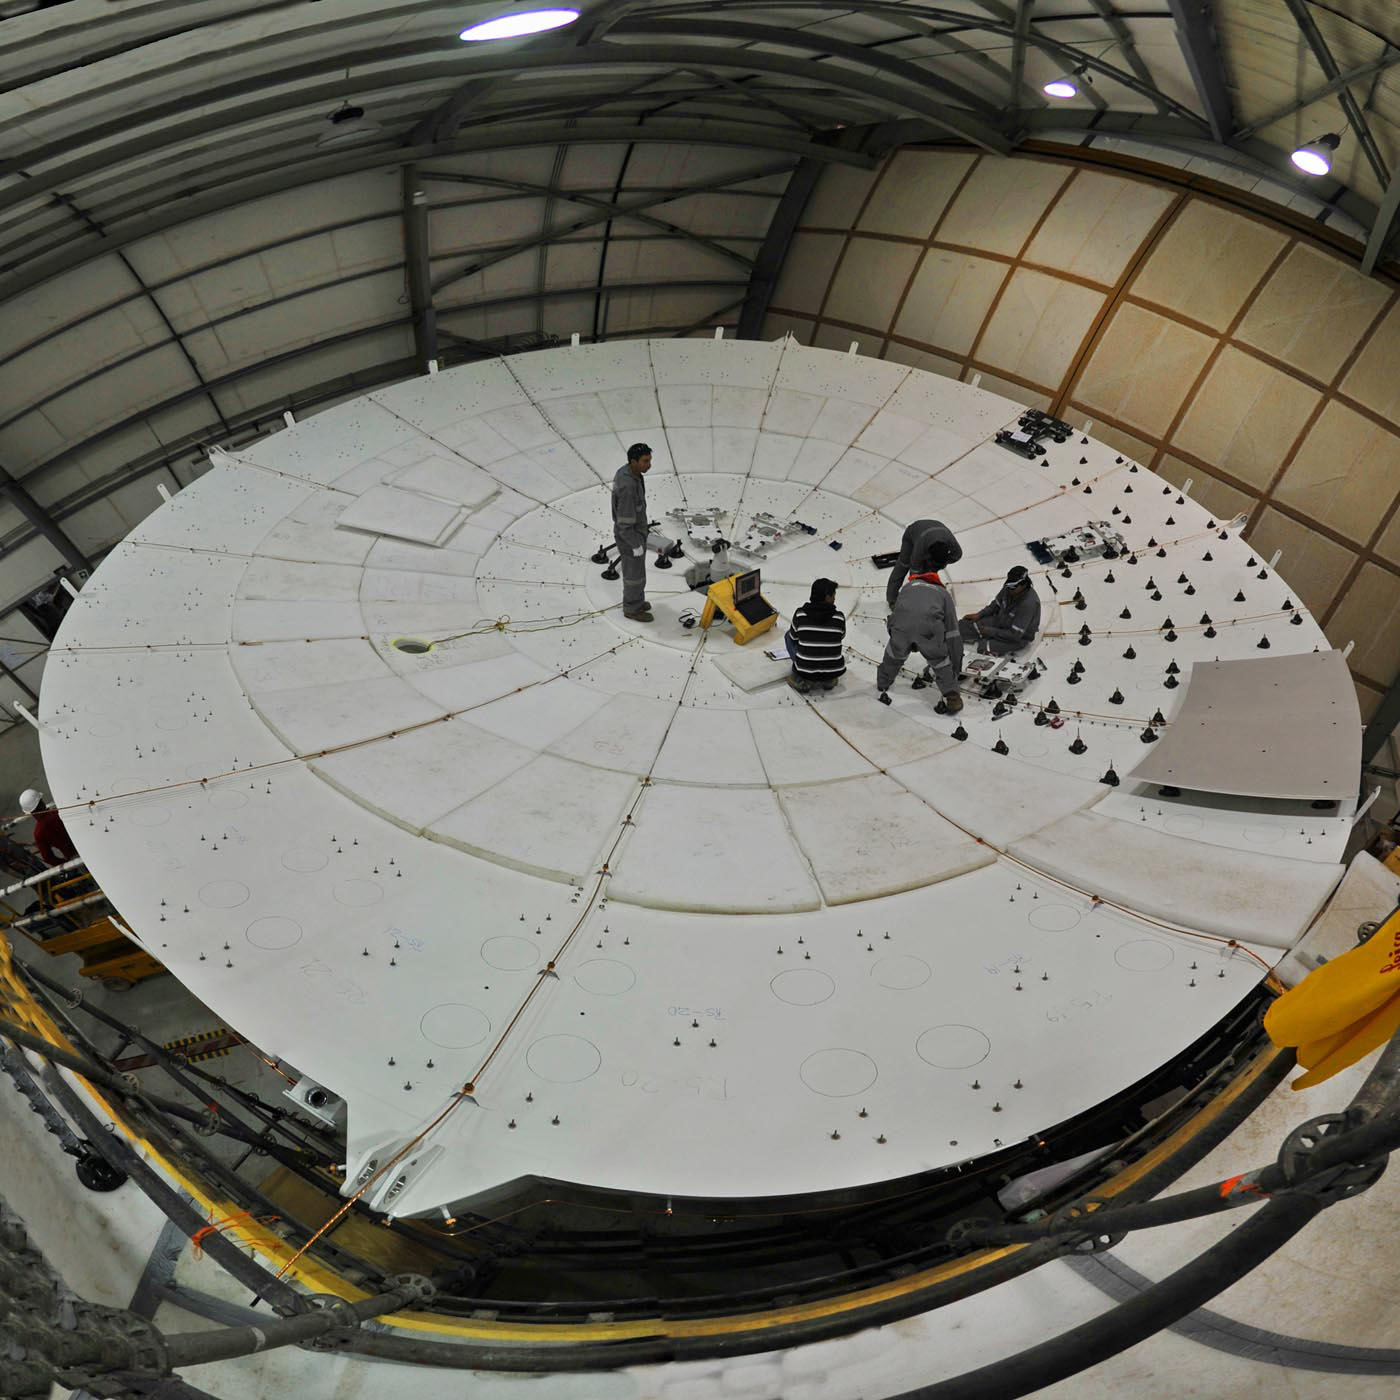

Installation of Panels on European Antenna

Part of the antenna construction process is the mounting of the reflector. In this image: qualified professionals install panels on the plate for subsequent integration of equipment, instrumentation, start-up and optical alignment.

.

Credit: Serge Brunier - (ESO/NAOJ/NRAO)